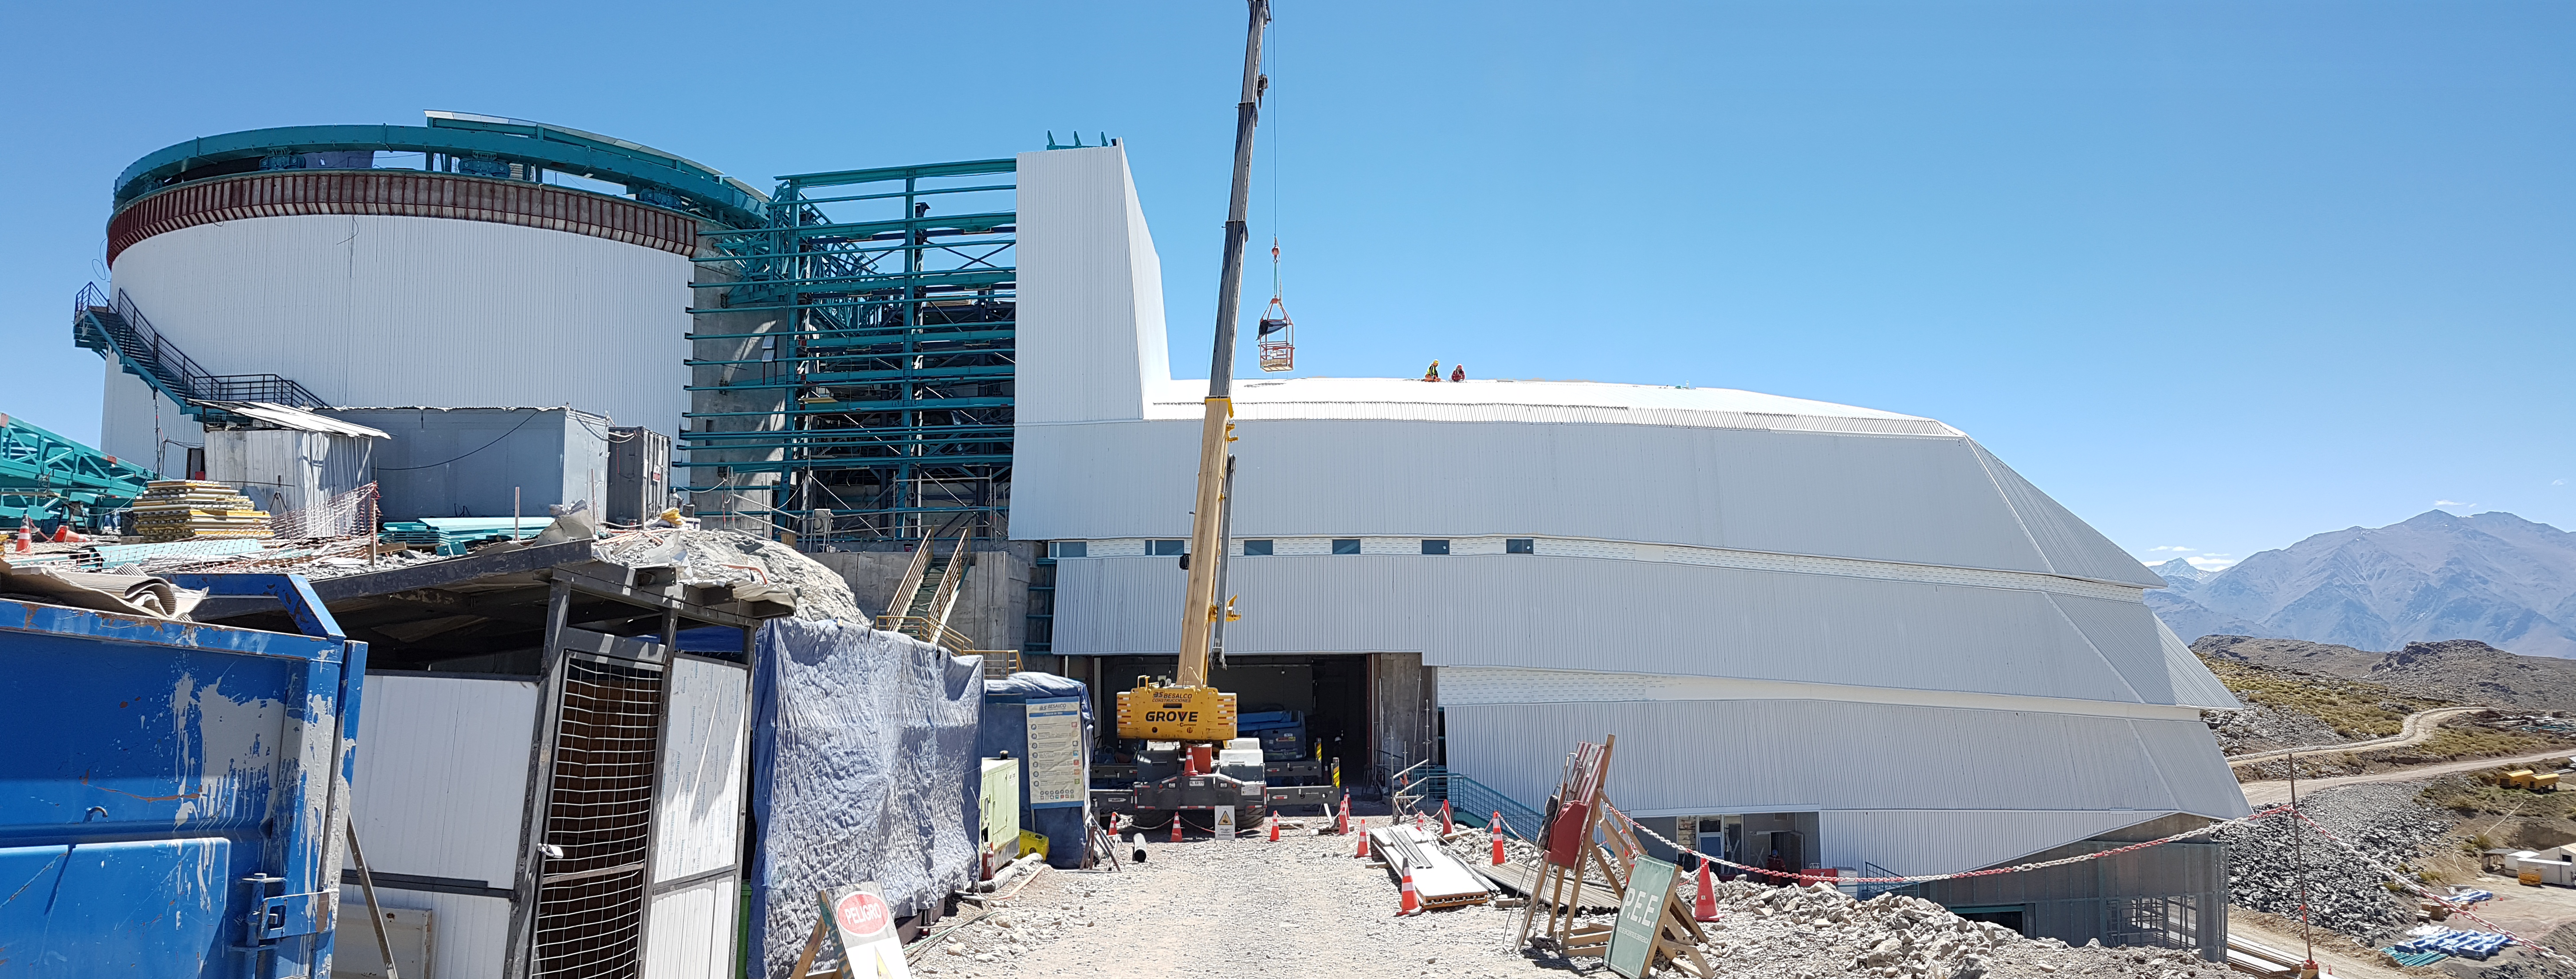

Summit Construction Update December 19

Progress towards completion of the summit facility, looking into the 3rd level receiving entrance.

Credit: Rubin Observatory/NSF/AURA